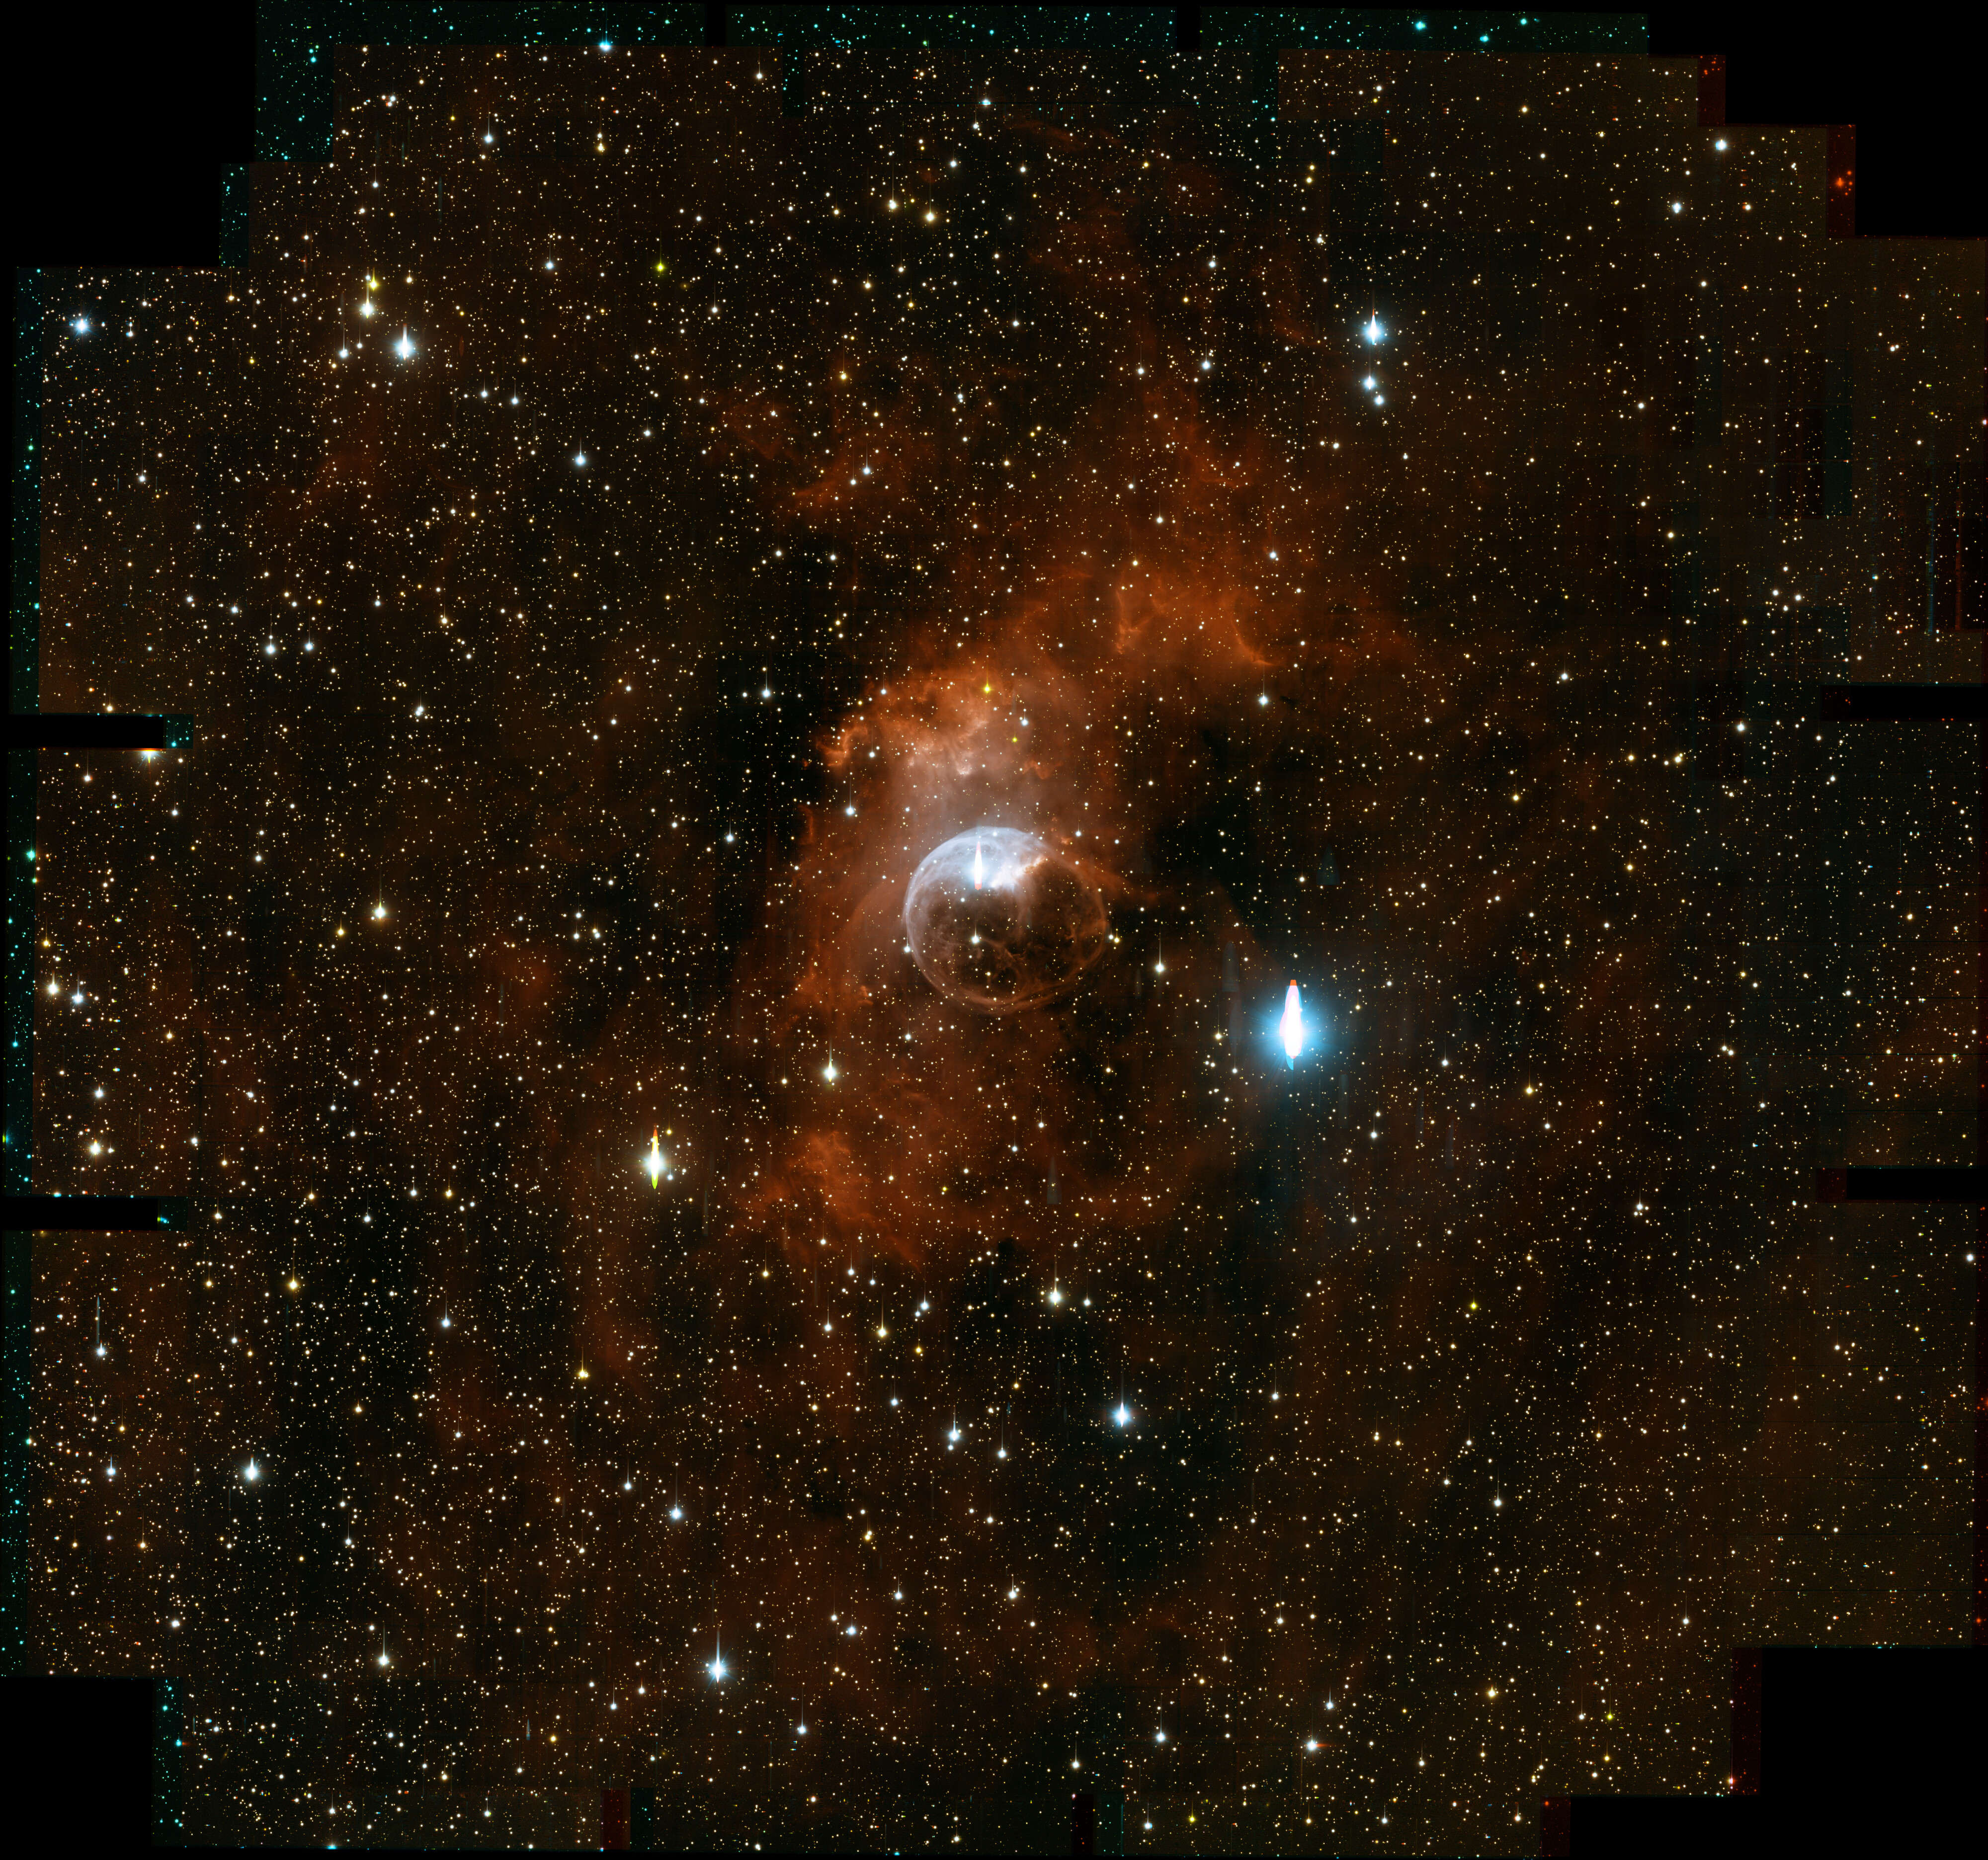

Wide field view of NGC 7635

This wide field view of NGC 7635 shows the nebulosity carved out by the winds of the massive central star and demonstrates the exquisite image quality of the new One Degree Imager camera on the WIYN 3.5-m telescope. An image of the central portion of the nebula, cosmetically corrected, is found here. For more information, see NOAO Press Release 12-07.

Credit: T.A. Rector (University of Alaska Anchorage), WIYN ODI team & WIYN/NOIRLab/NSF/AURA